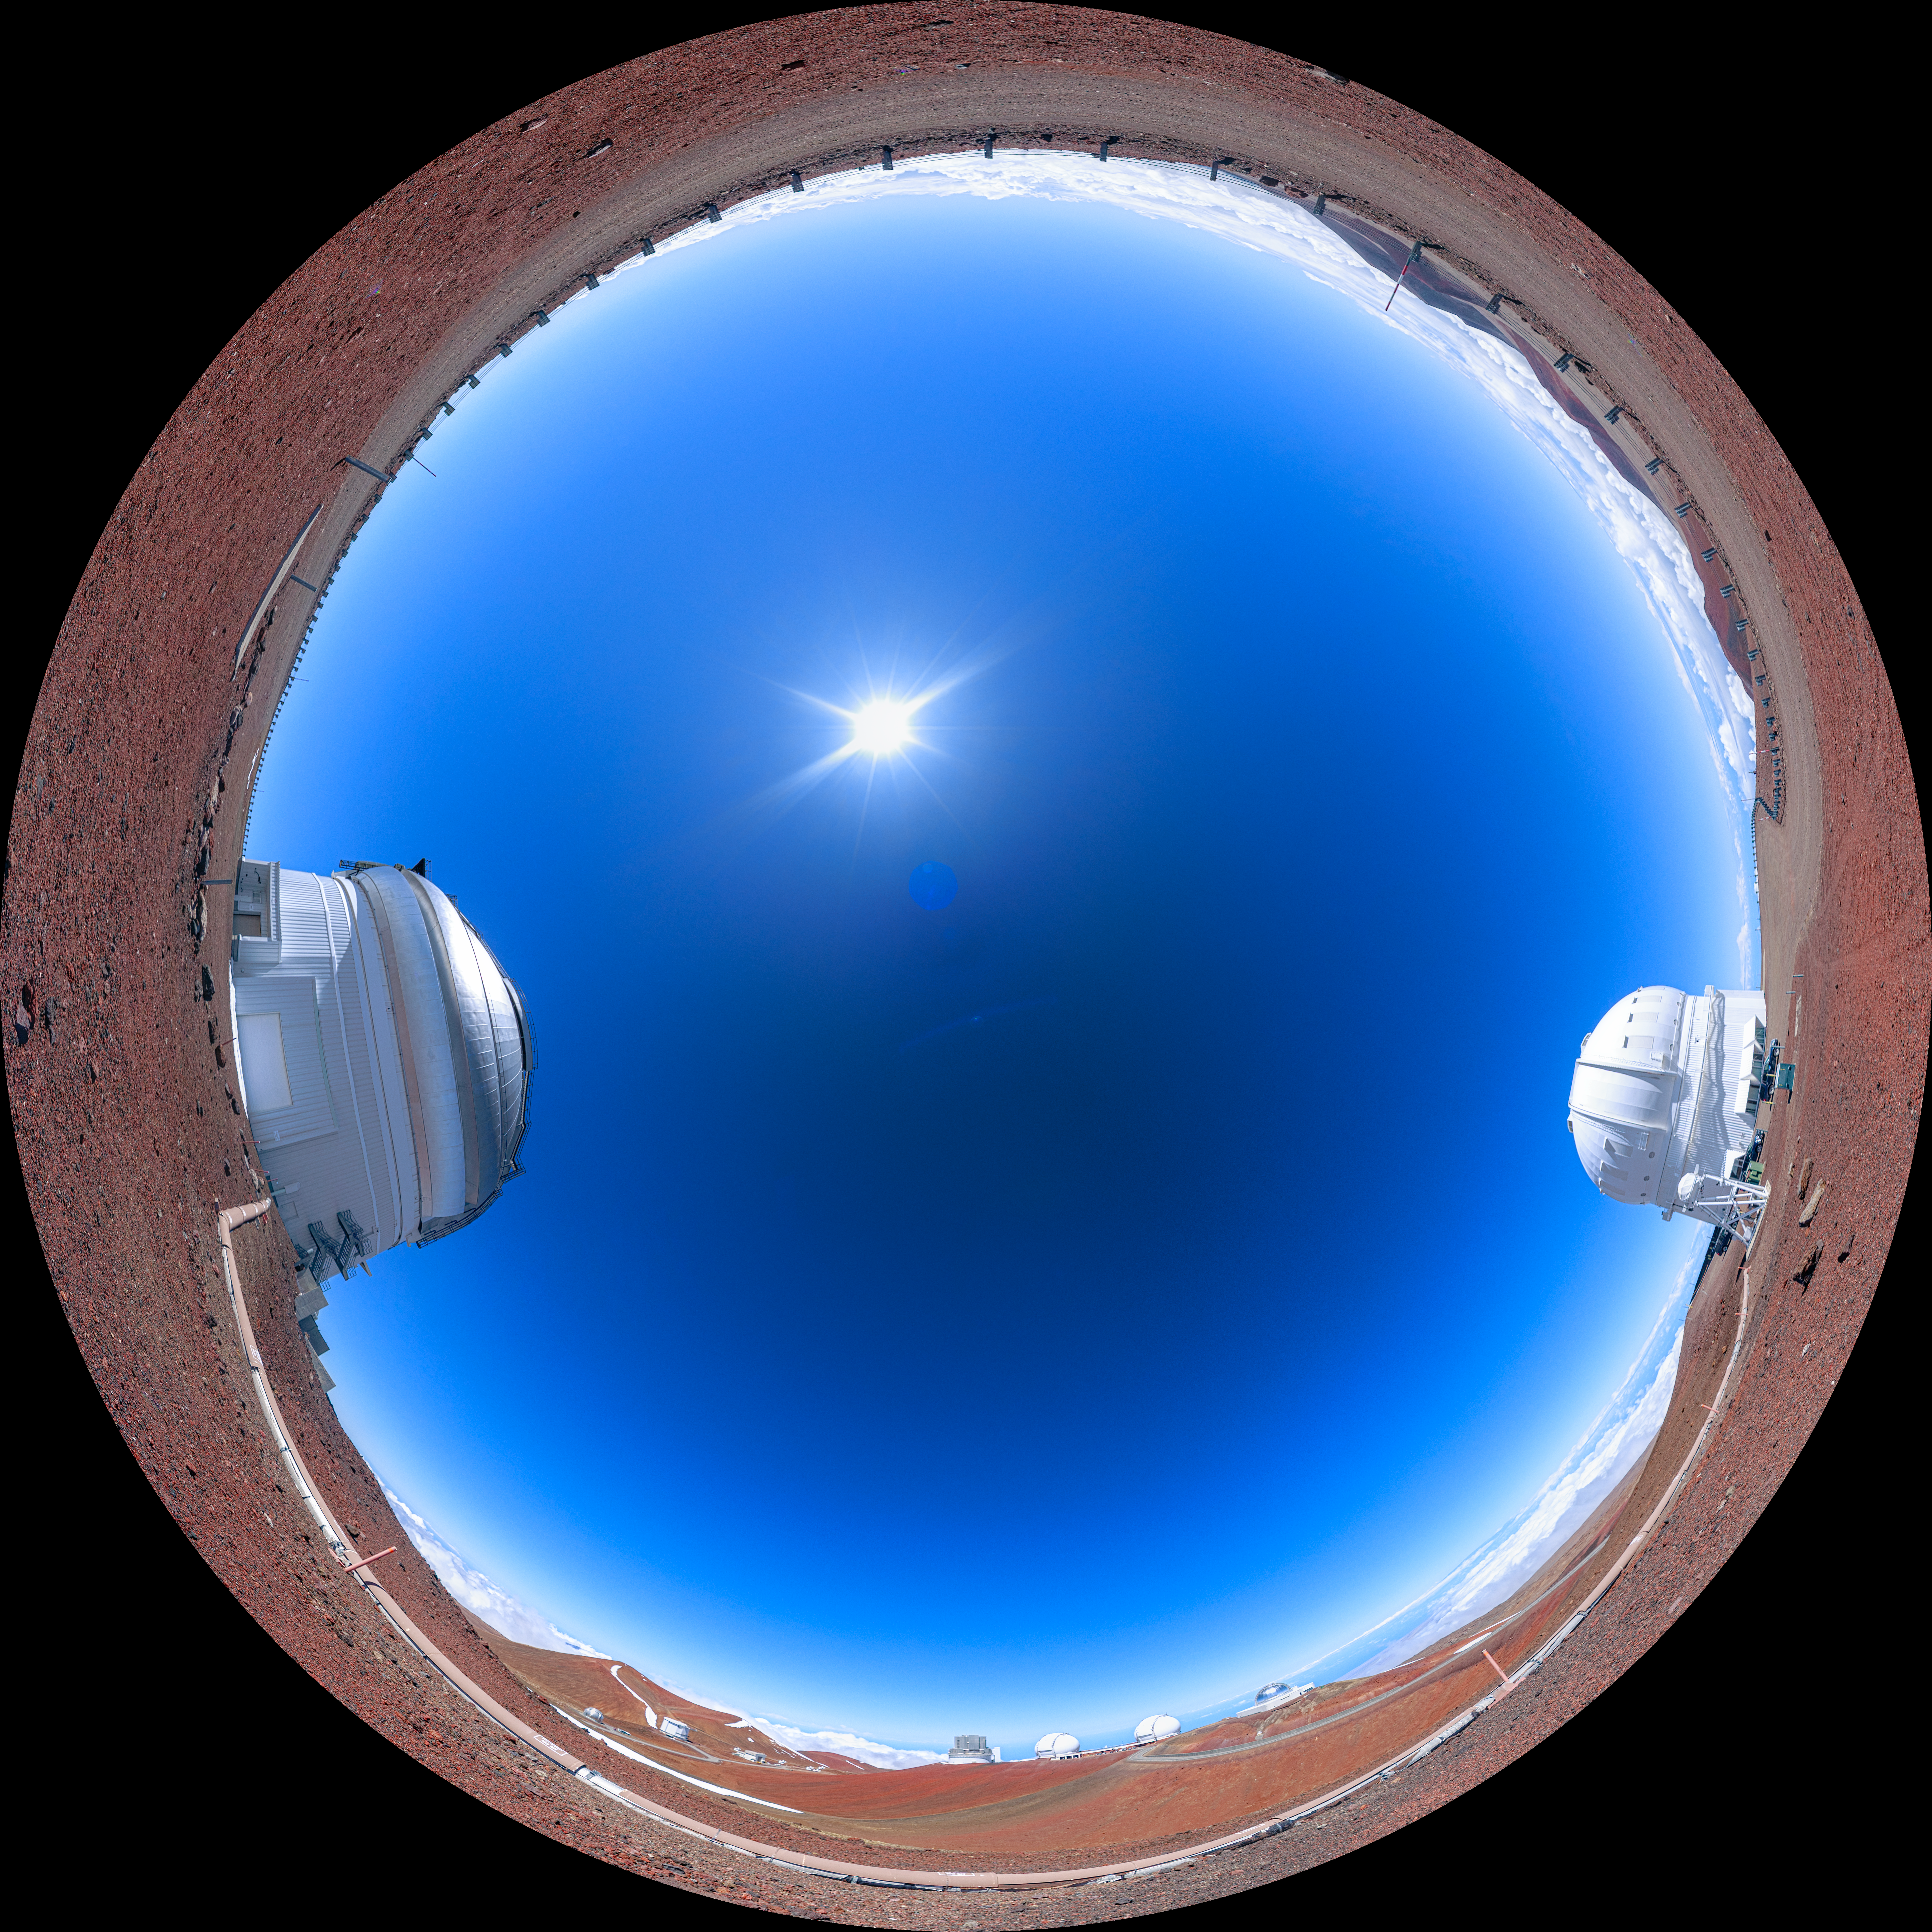

Gemini North Maunakea Fulldome

A fisheye view of the Gemini North (part of the International Gemini Observatory, a program of NSF NOIRLab) and Canada France Hawai‘i (CFHT) telescopes and the tunnel housing the GRACES fiberoptic cable that sends the light collected by Gemini's 8 meter mirror over to CFHT's ESPaDOnS Spectrograph.

Credit: NOIRLab/AURA/NSF/P. Horálek